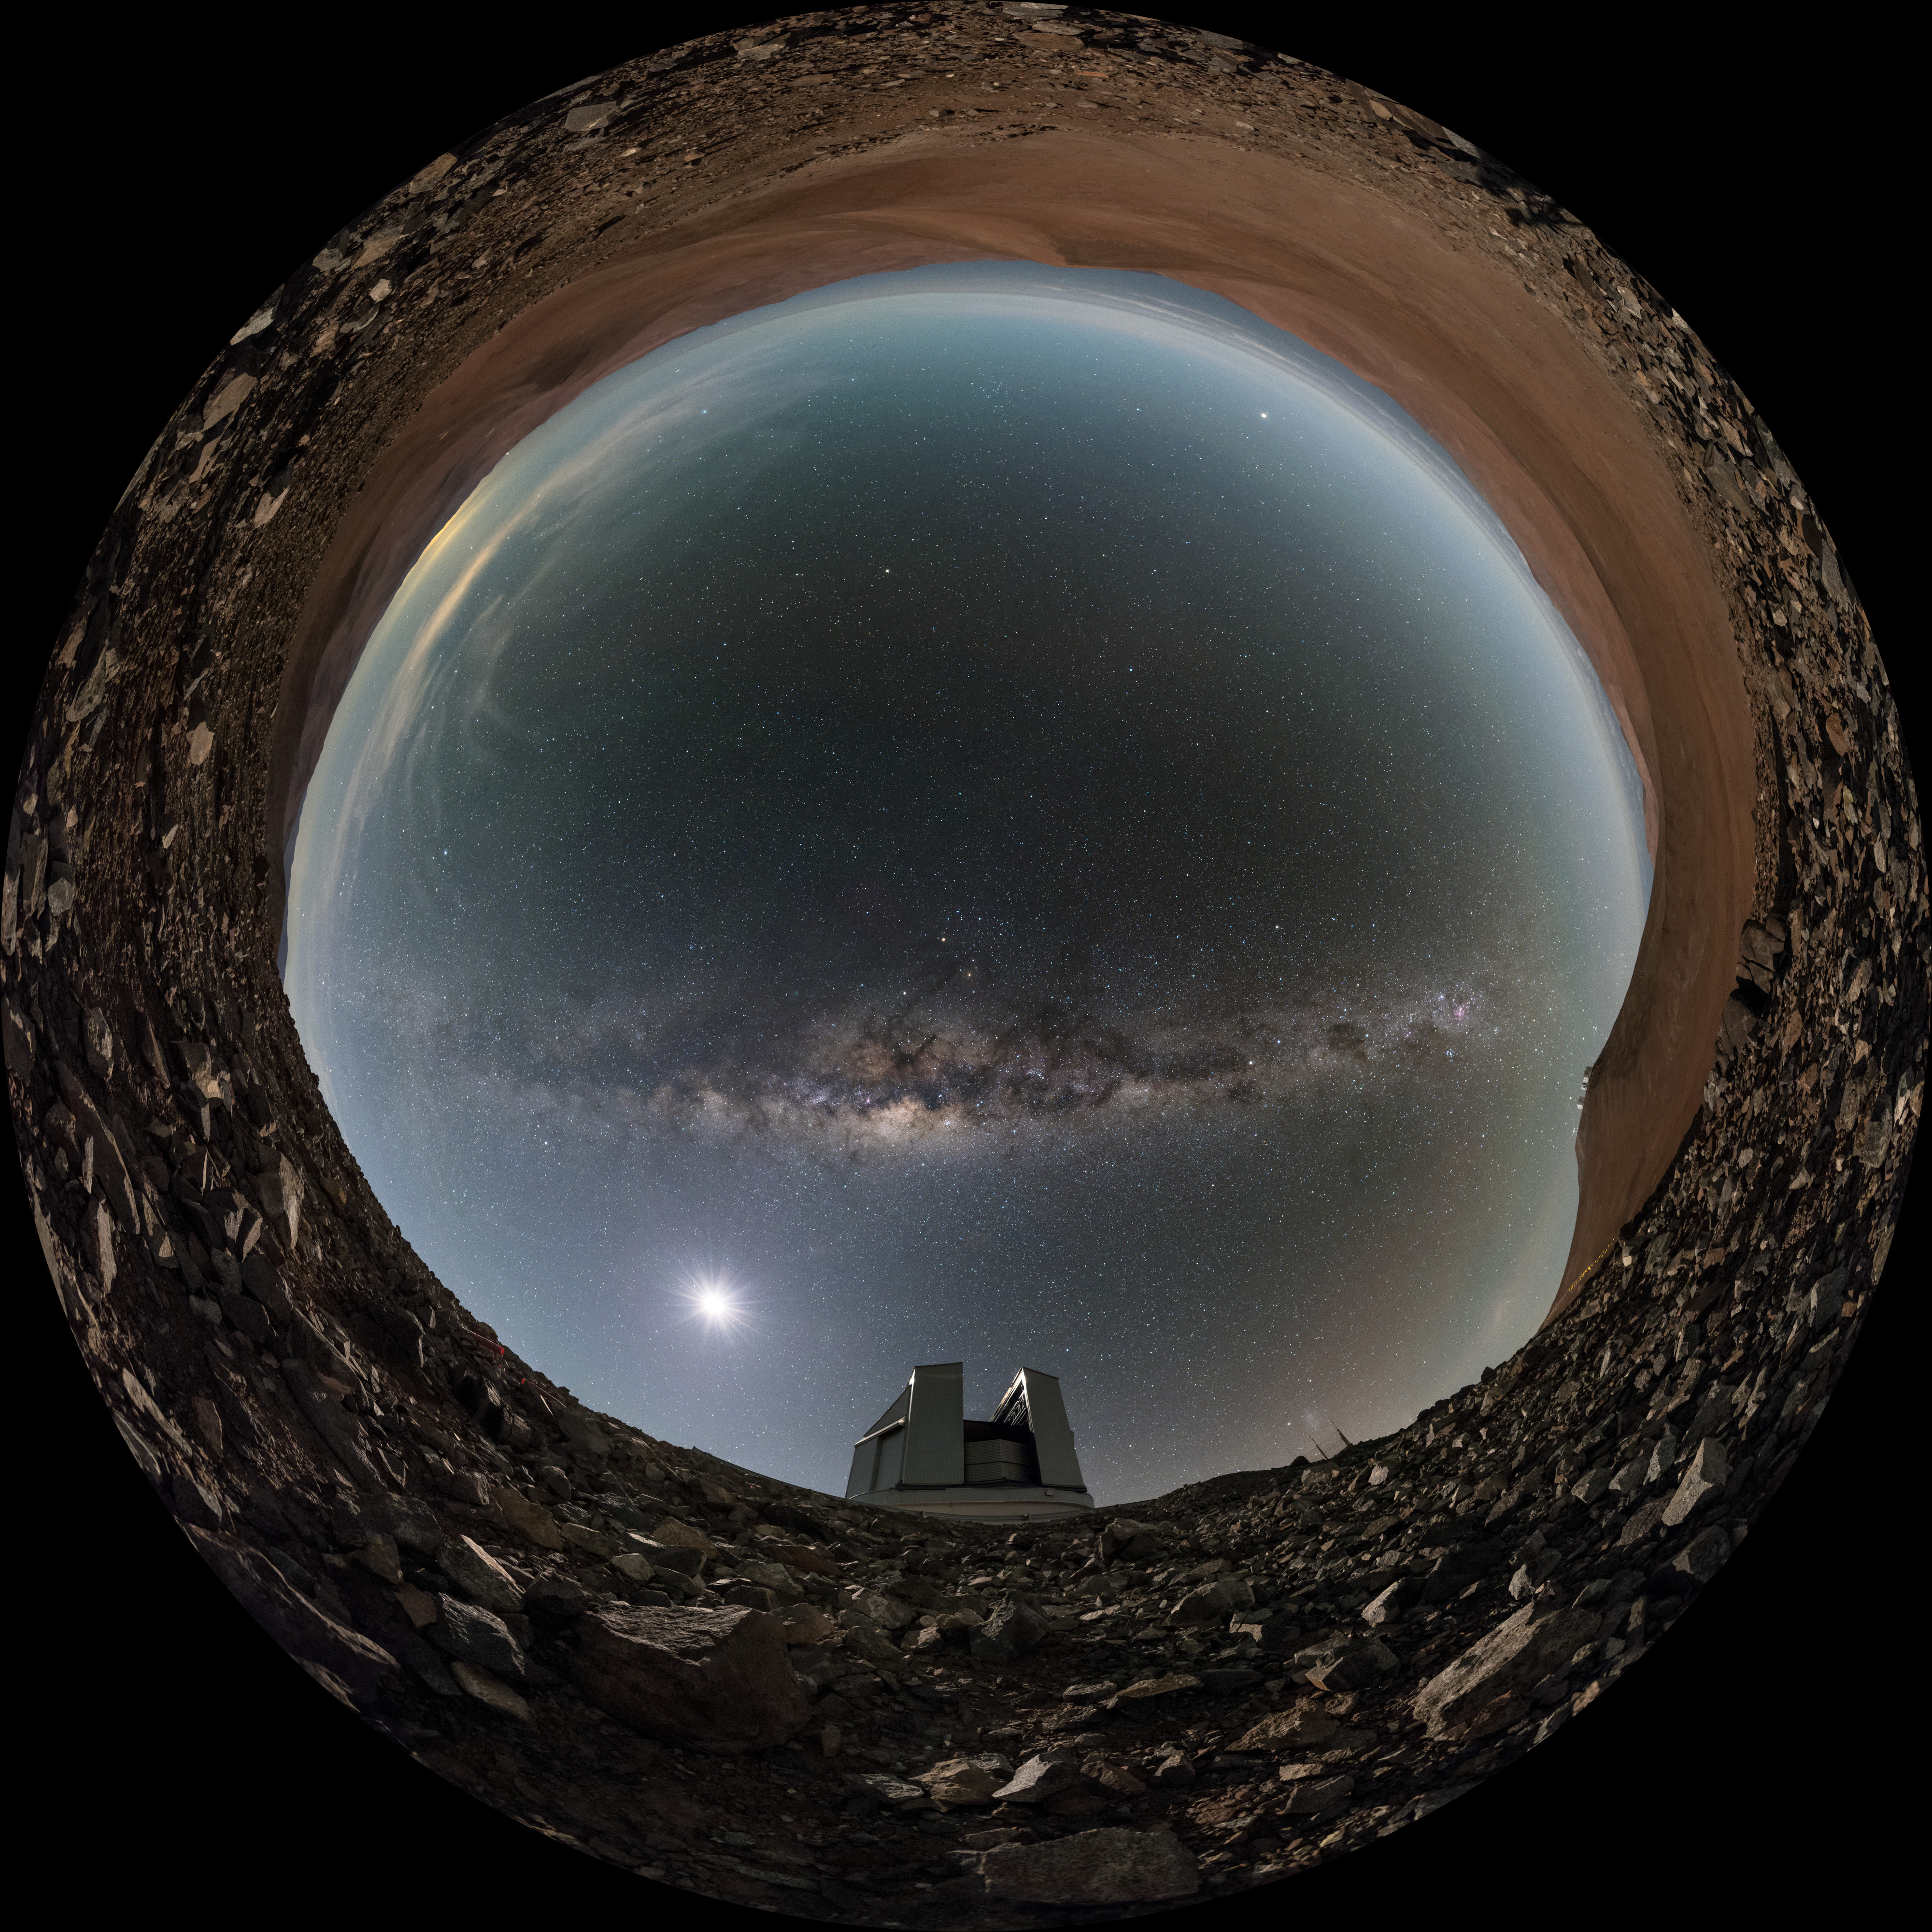

Milky Way and moonlight

A fisheye perspective of one of the VLT Unit Telescopes (UTs) at the Paranal Observatory in Chile, taken from ground level. The extreme high altitude allows for the spectacularly clear skies seen above the facility.

Credit: ESO/B. Tafreshi (twanight.org)